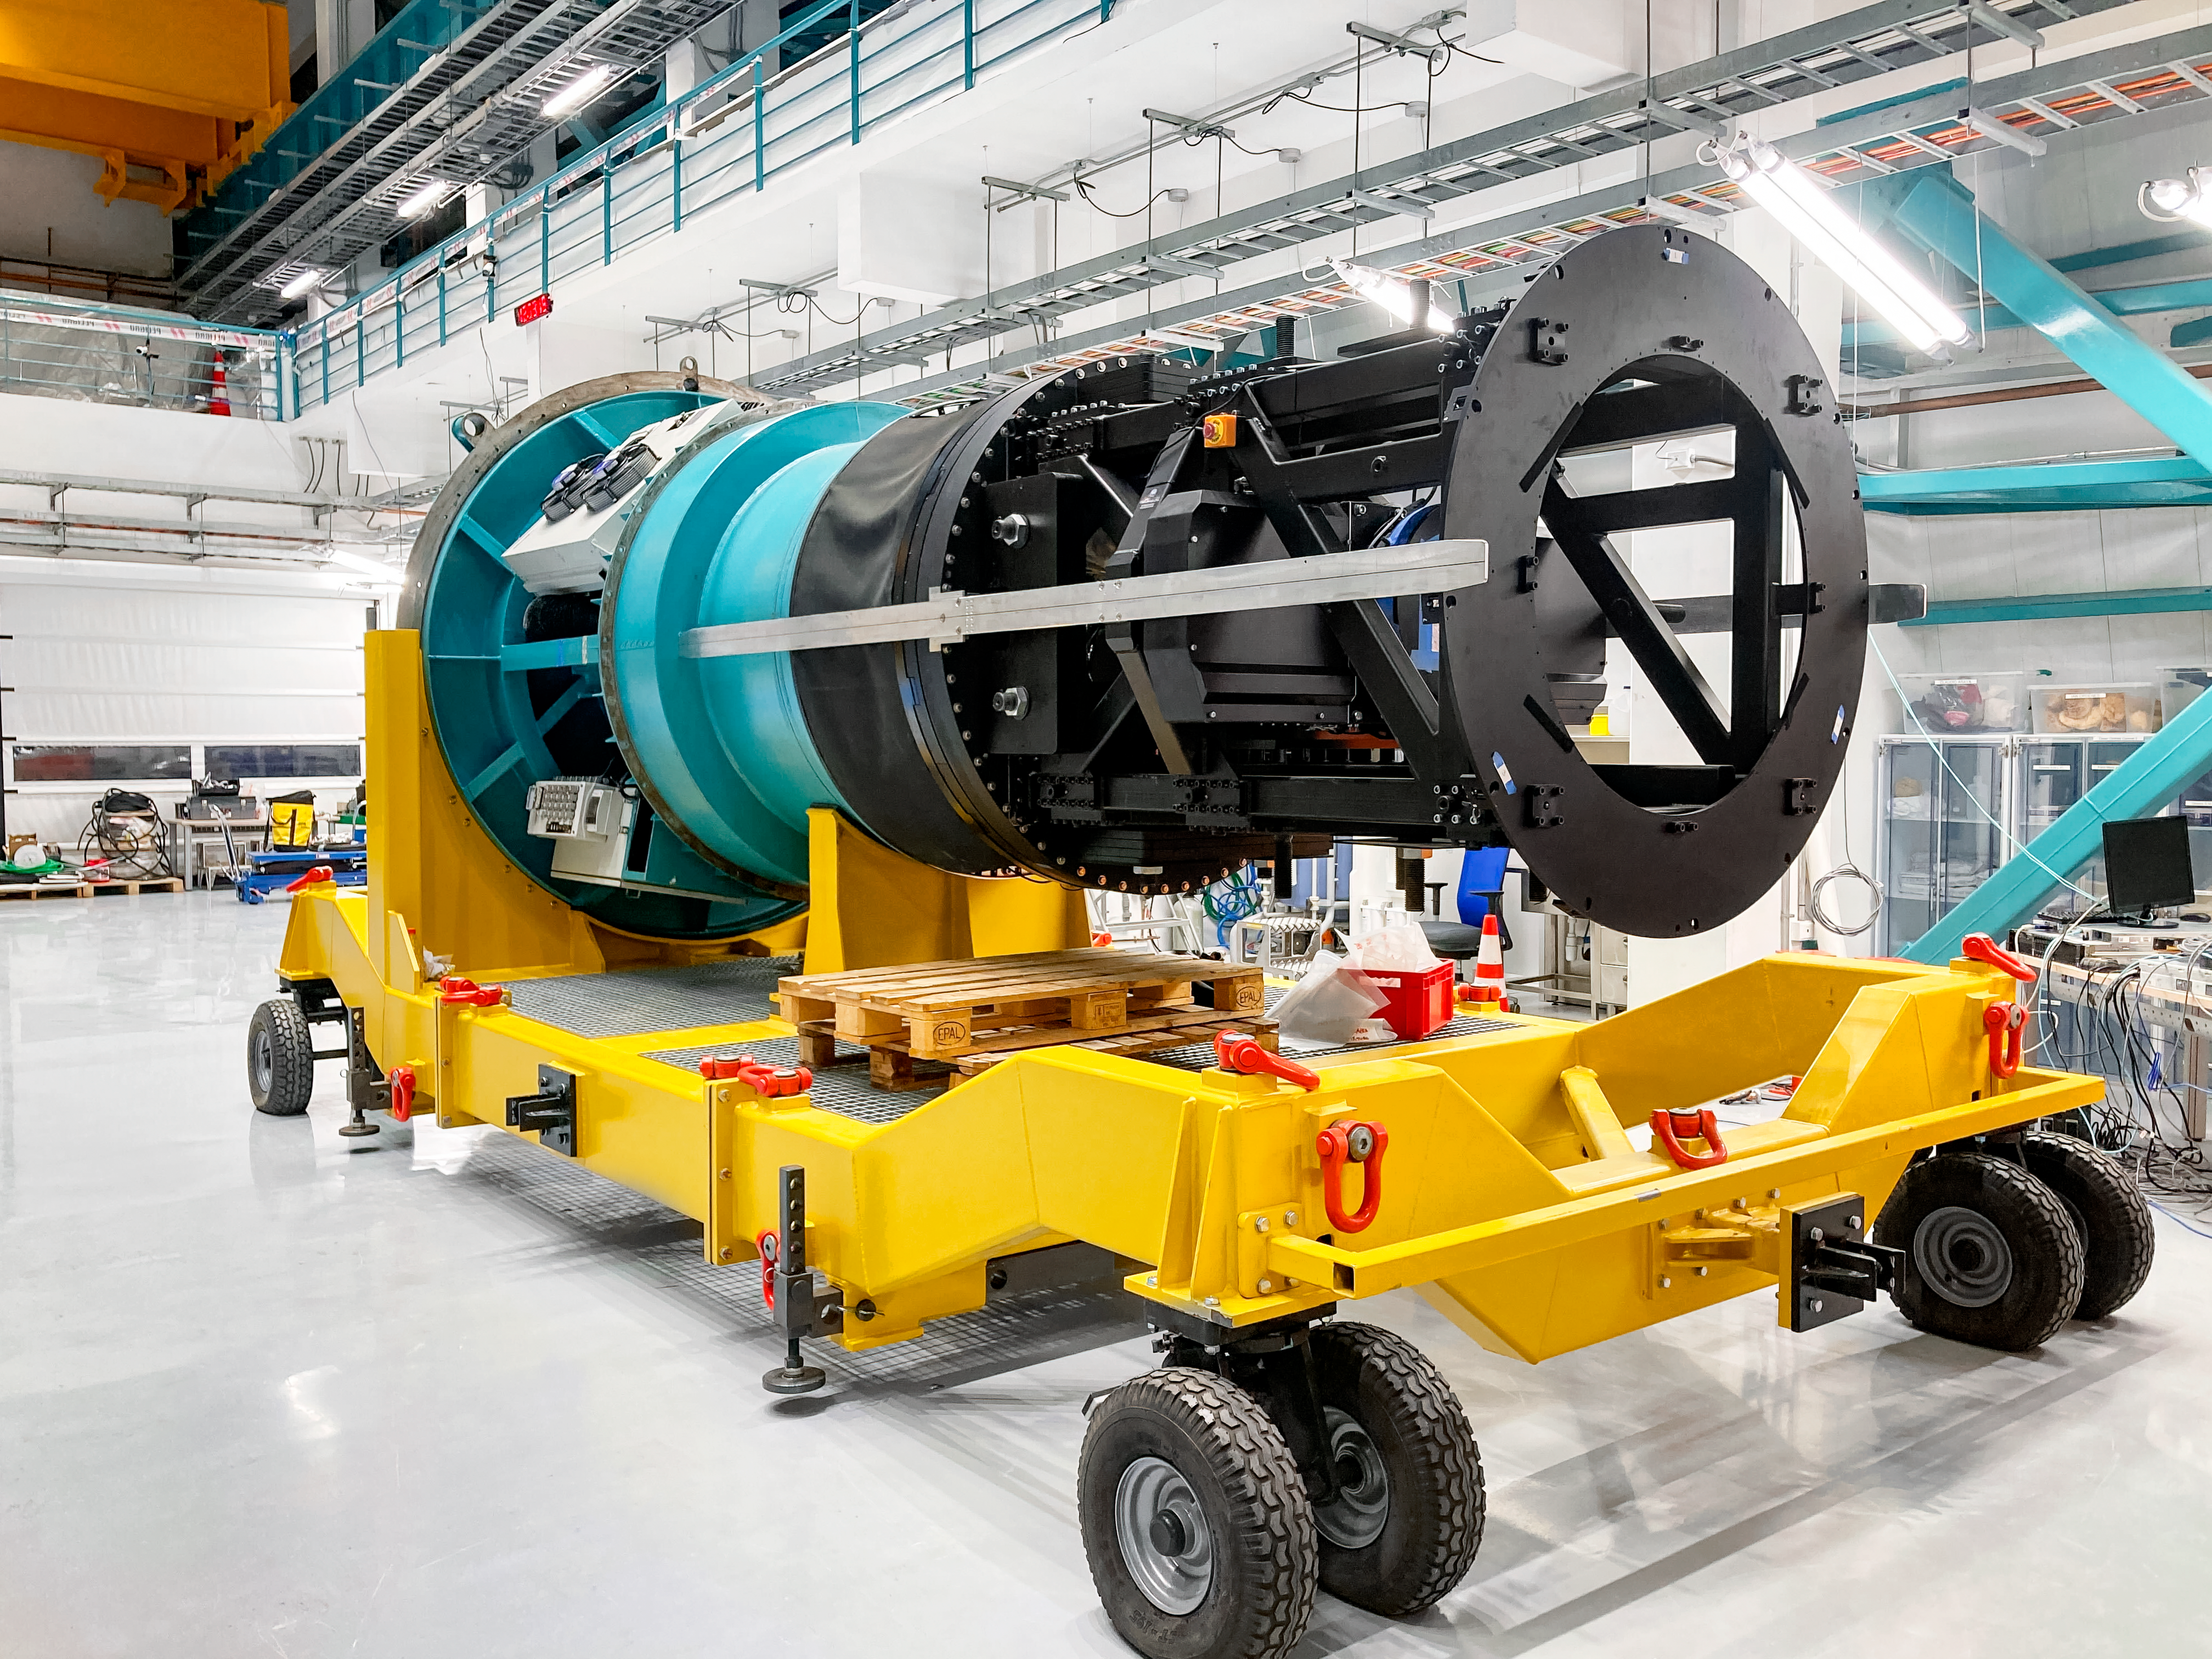

Rubin Commissioning Camera (ComCam)

The Rubin Commissioning Camera (ComCam) for NSF–DOE Vera C. Rubin Observatory.

Credit: RubinObs/NOIRLab/SLAC/NSF/DOE/AURA/B. Stalder